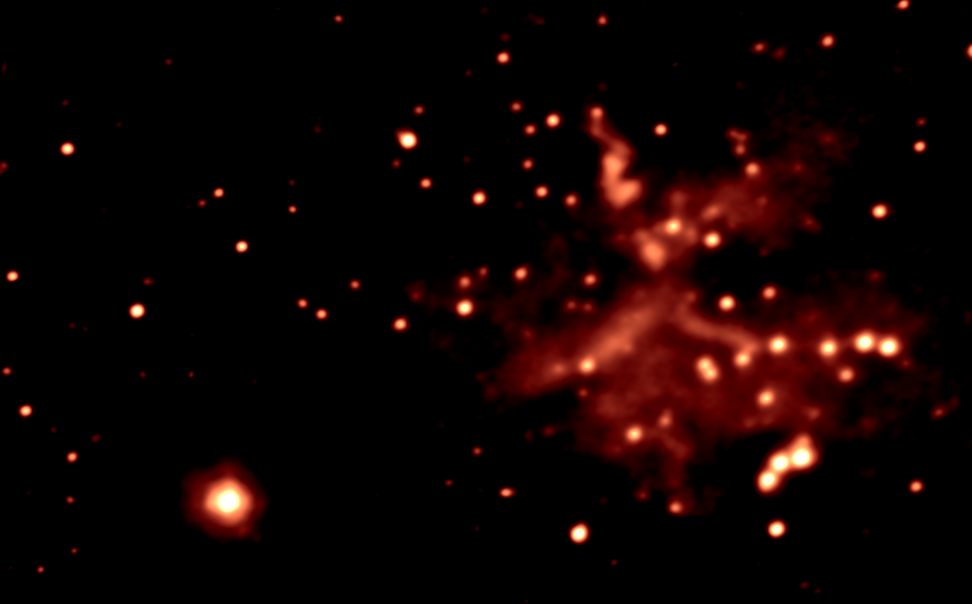

Star-forming region G45.45+0.06 in BrGamma

A K-band (2.2 microns) image of the star formation region G45.45+0.06, taken using adaptive optics at the Gemini North telescope, and having a resolution of 0.12 arc seconds. For details, please see the color-composite IR picture and its complete caption.

Credit: International Gemini Observatory, US National Science Foundation, and the University of Hawaii Institute for Astronomy.